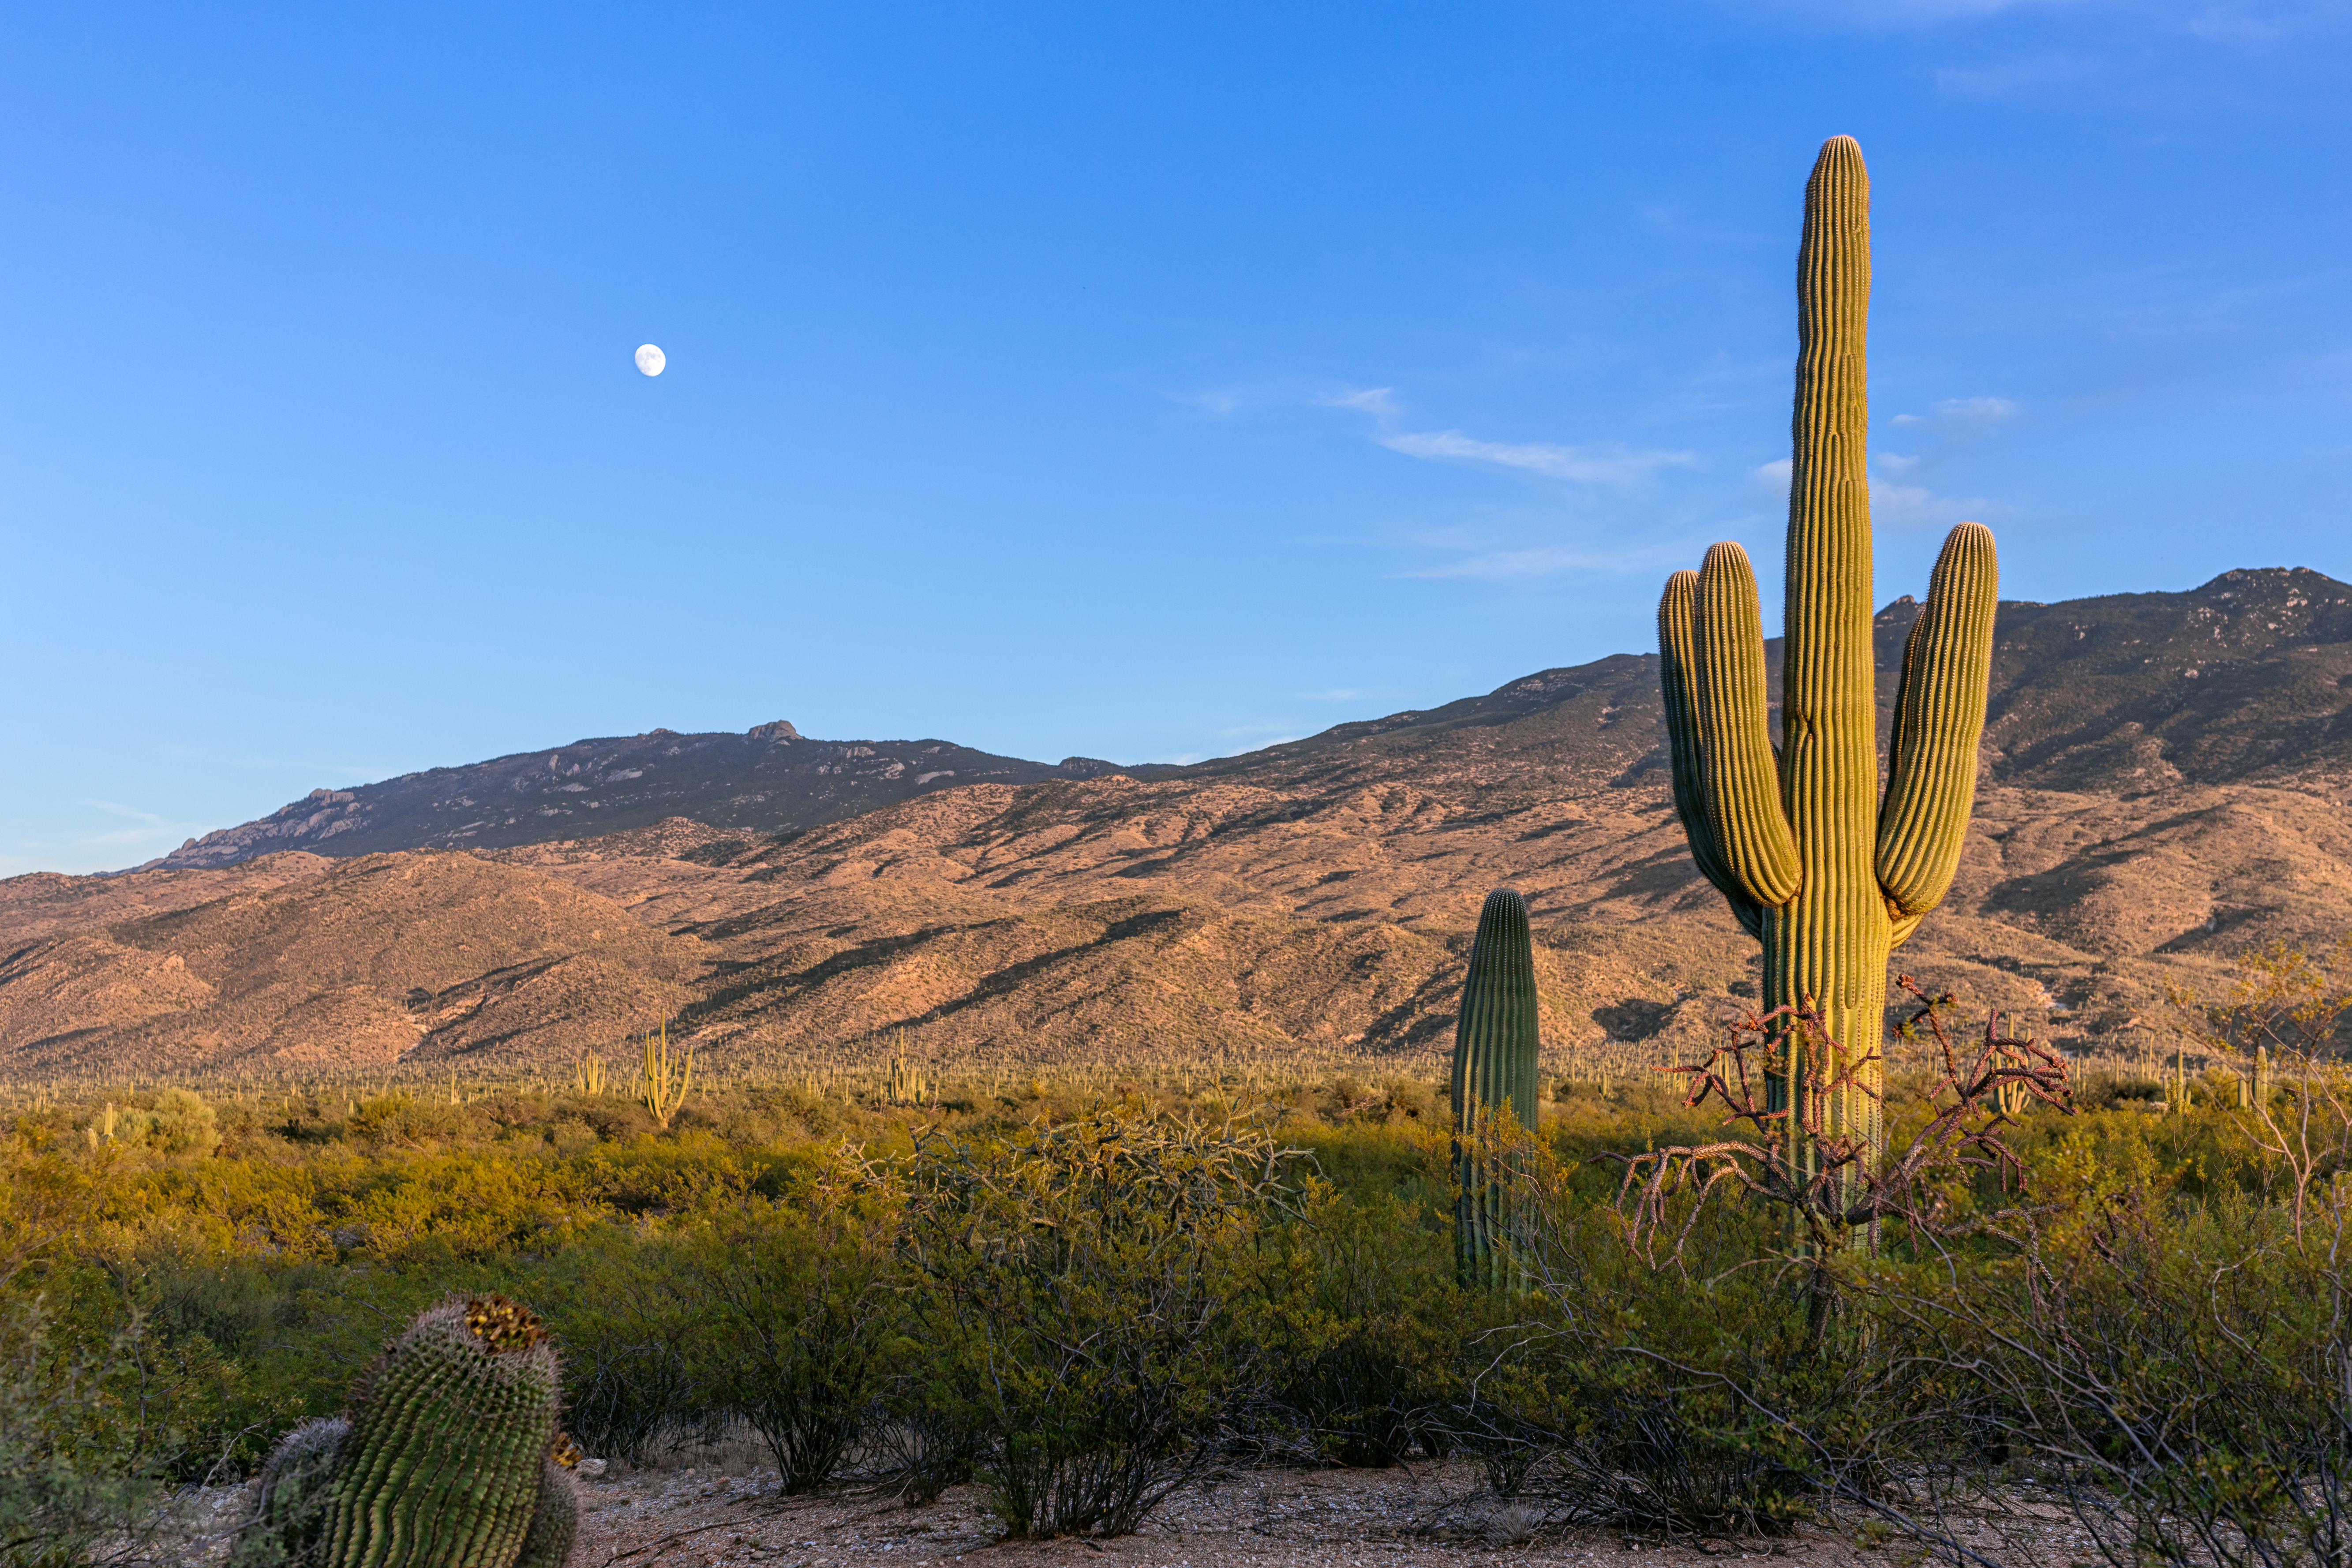

Sonoran Desert Hills

Sonoran Desert hills in Tucson beneath a blue sky and the nearly Full Moon.

Credit: NOIRLab/NSF/AURA/P. Horálek